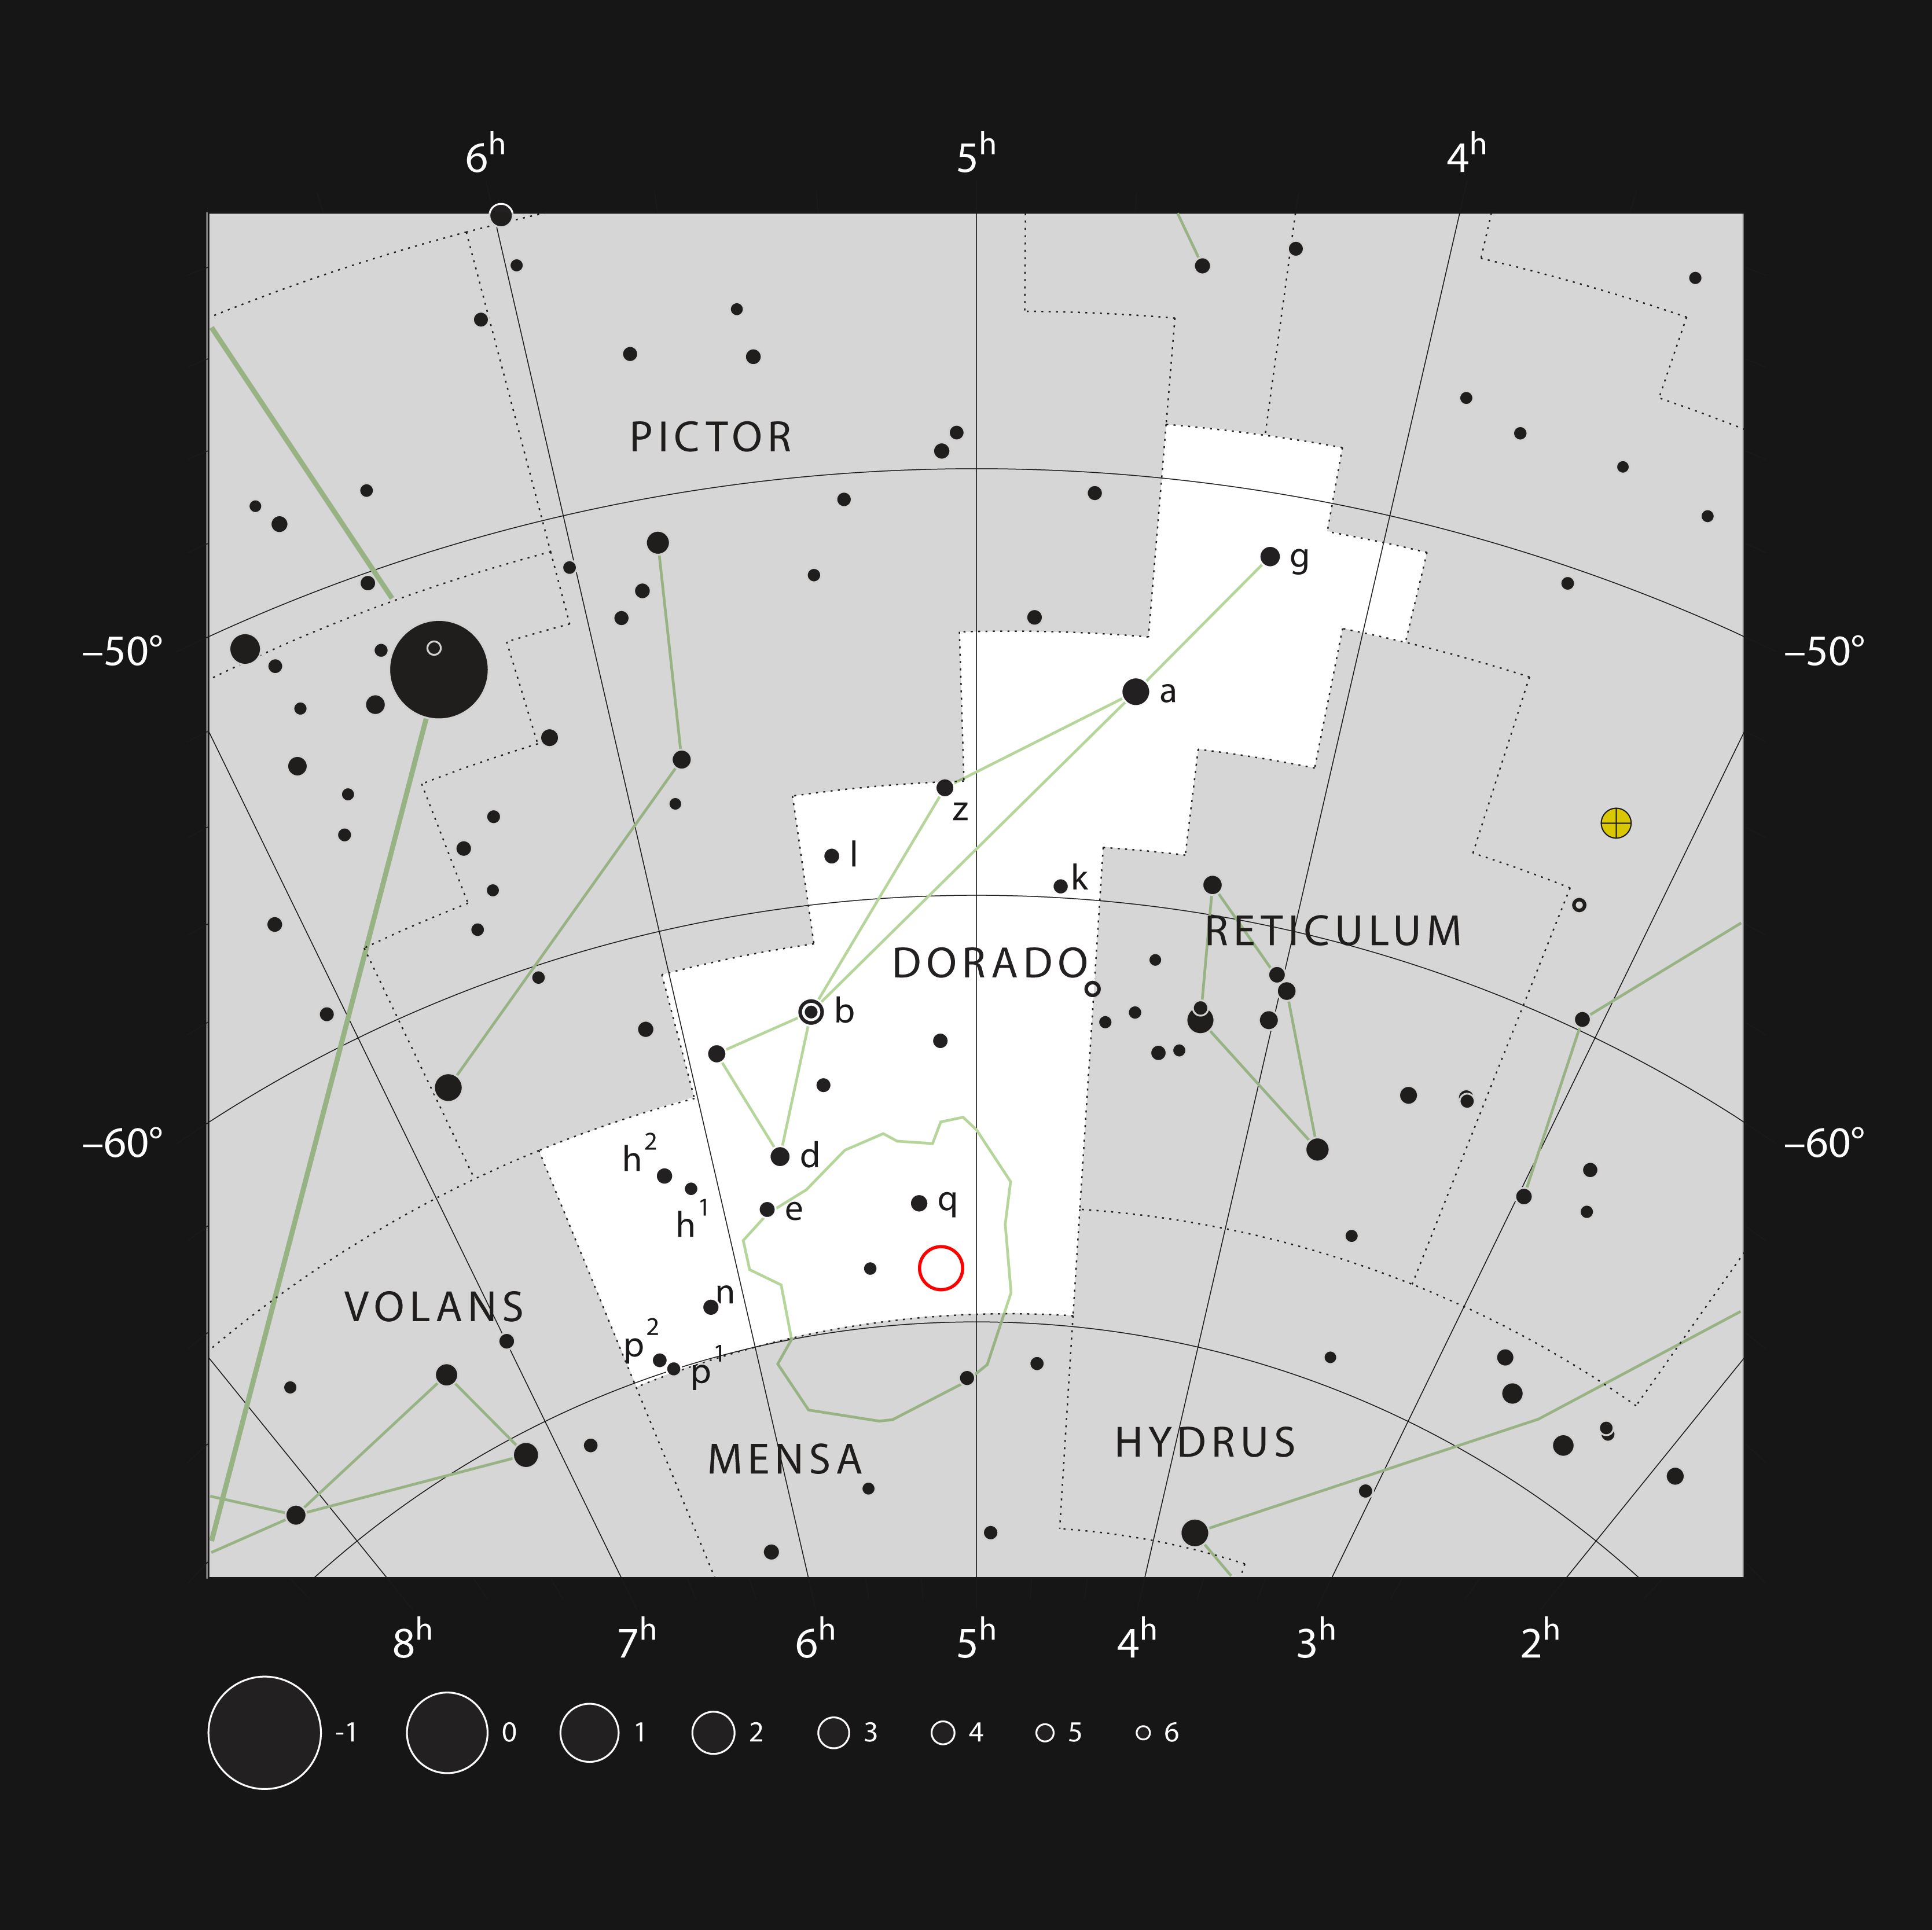

Location of the NGC 1850 cluster in the constellation Dorado

This chart maps the southern constellation Dorado and showcases other stars in that region of the sky, most of which can be seen with the naked eye on a clear dark night. NGC 1850 — a cluster of thousands of stars roughly 160 000 light-years away in the Large Magellanic Cloud, a Milky Way neighbour — is marked with a red circle.

Credit: ESO, IAU and Sky & Telescope